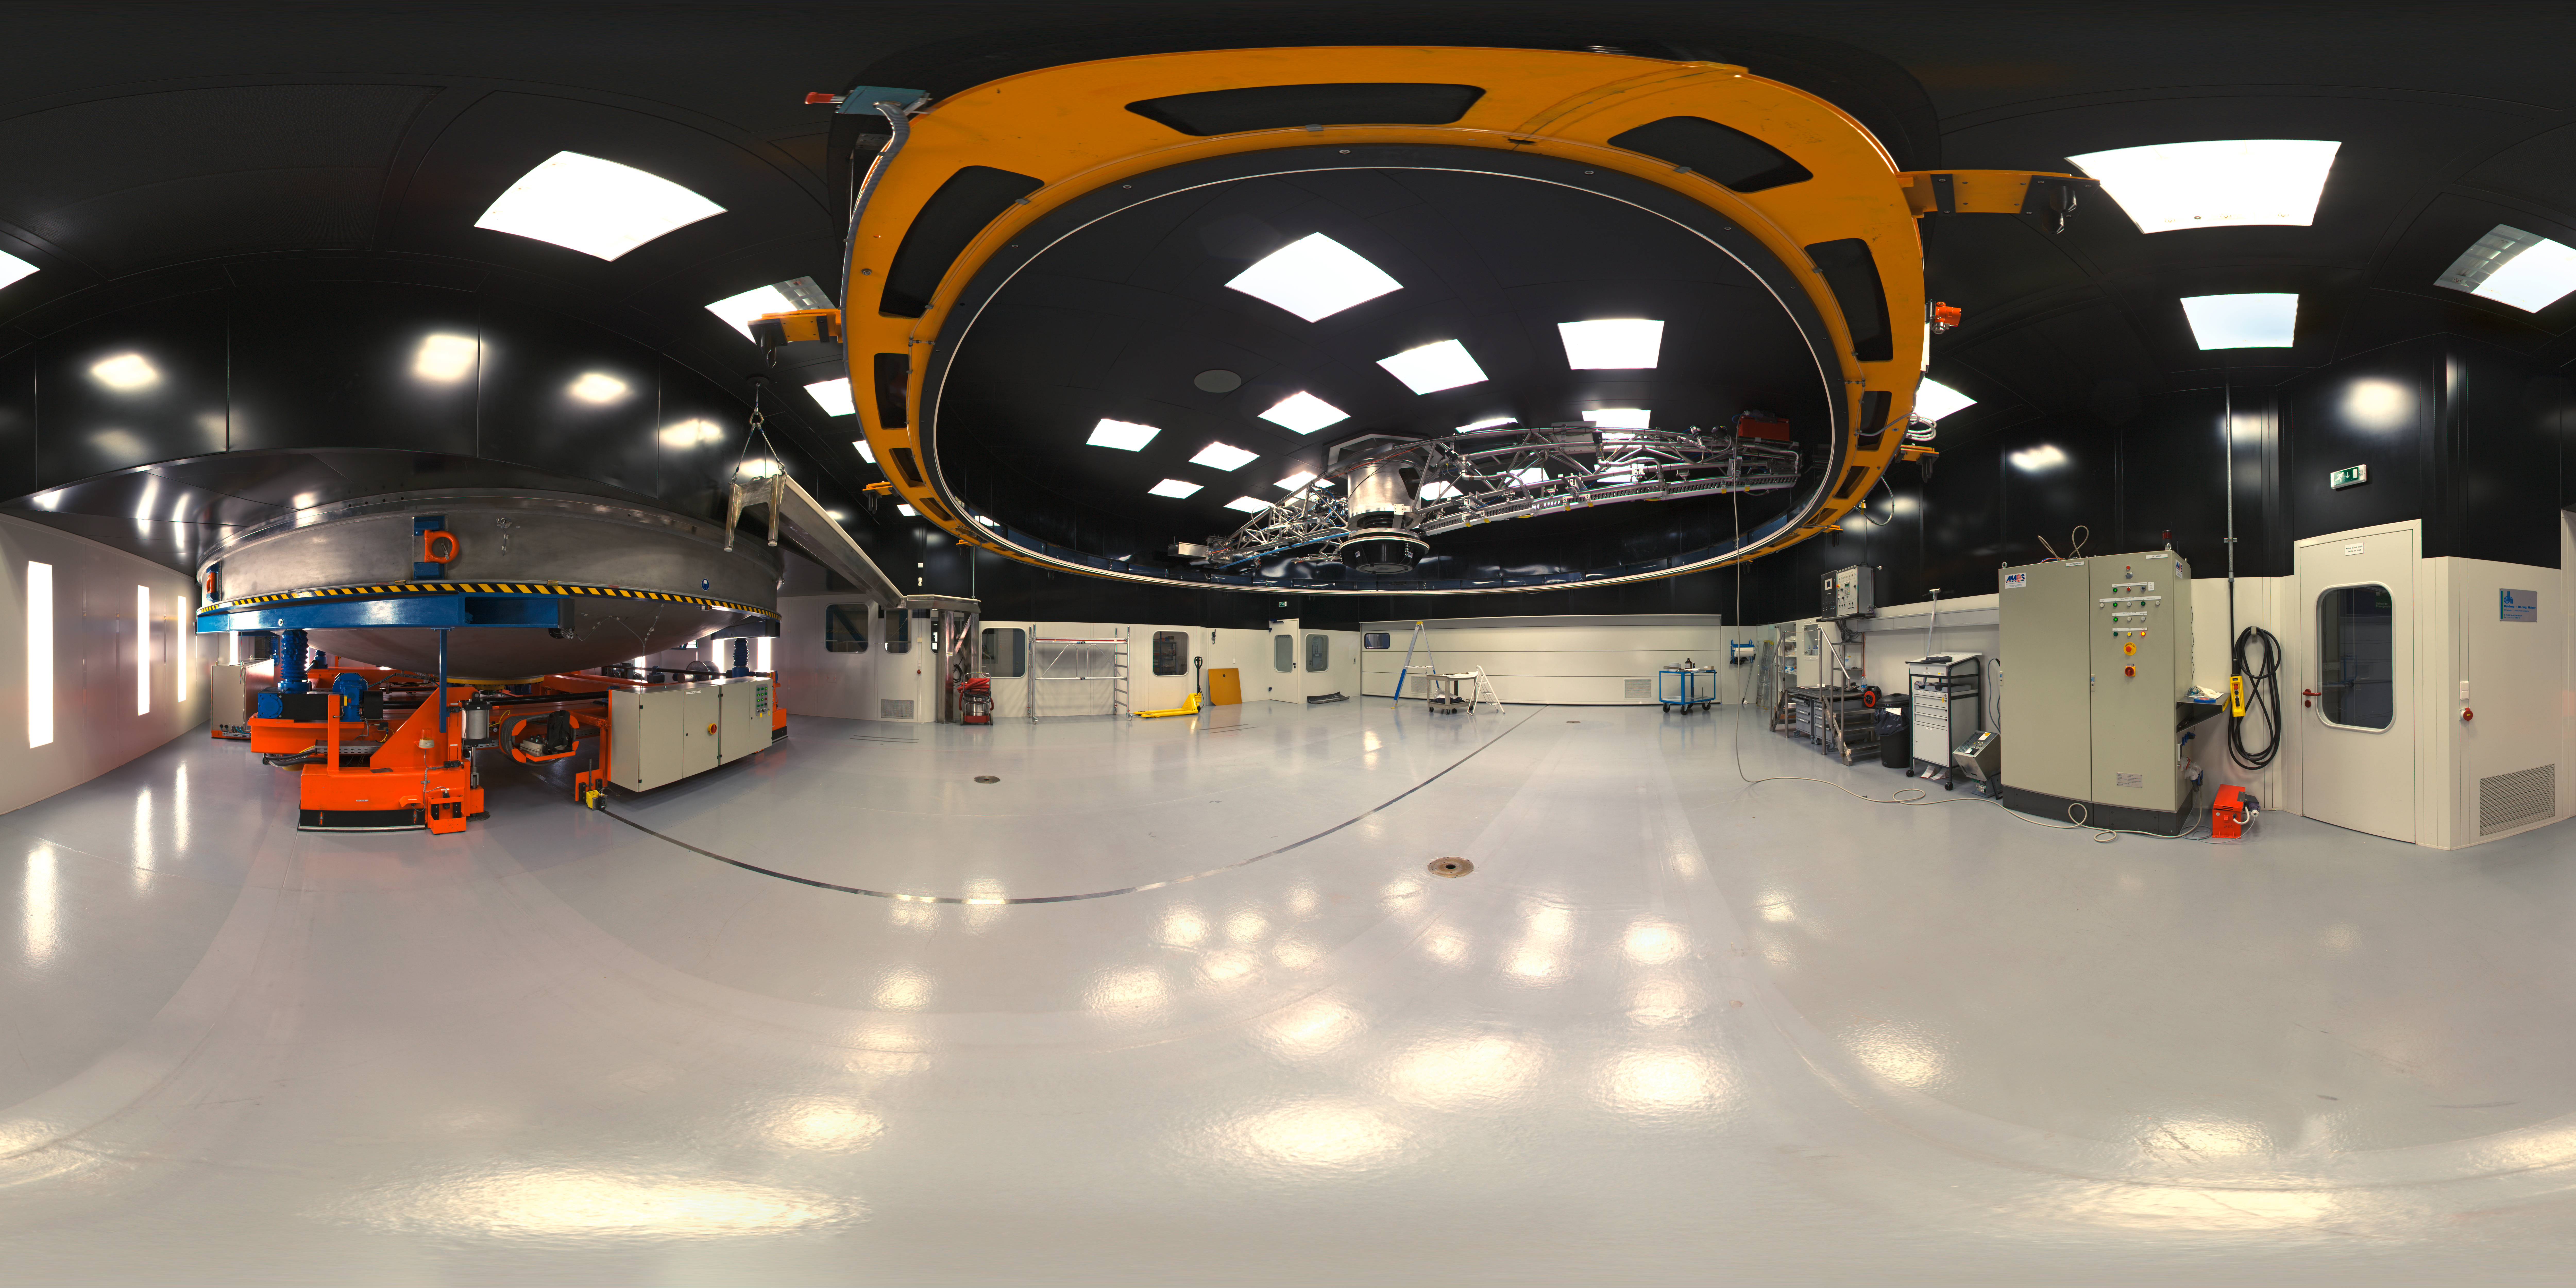

Inside the MMB at Paranal

360 degree panorama inside the Mirror Maintenance Building at Paranal Observatory.

Credit: ESO